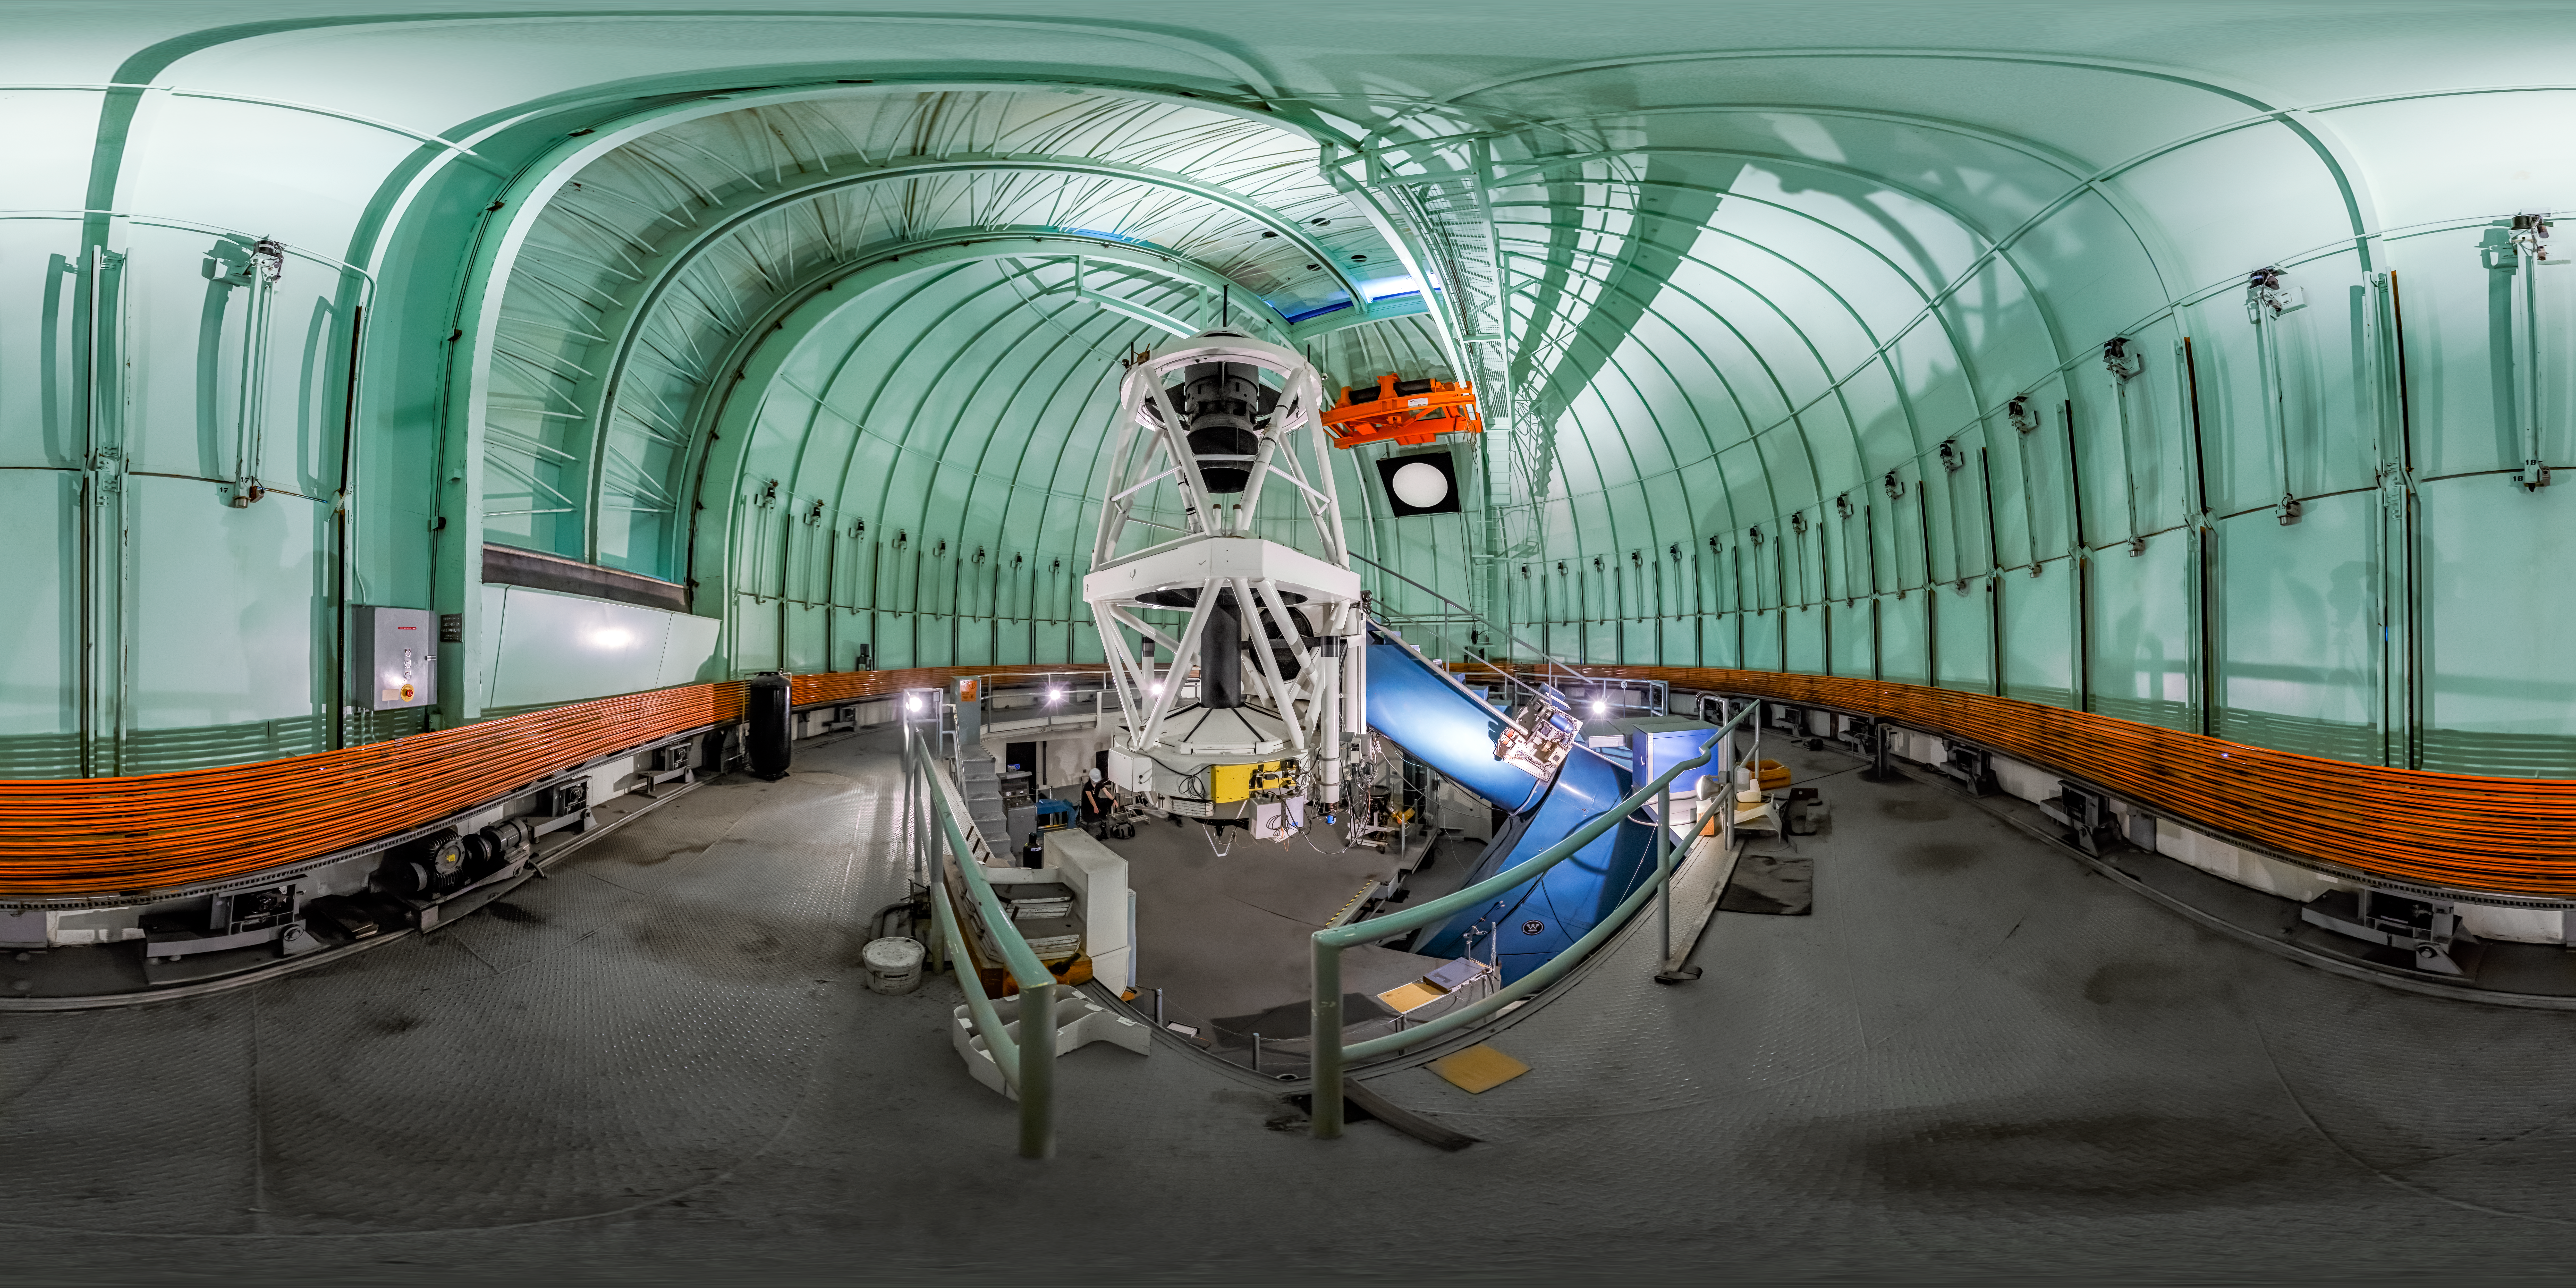

SMARTS 1.5-meter Telescope Interior 360 Panorama

A 360 panorama inside the SMARTS 1.5-meter Telescope's dome, with the telescope itself visible, at Cerro Tololo Inter-American Observatory.

A fulldome version of this image can be viewed here.

Credit: CTIO/NOIRLab/NSF/AURA/P. Horálek